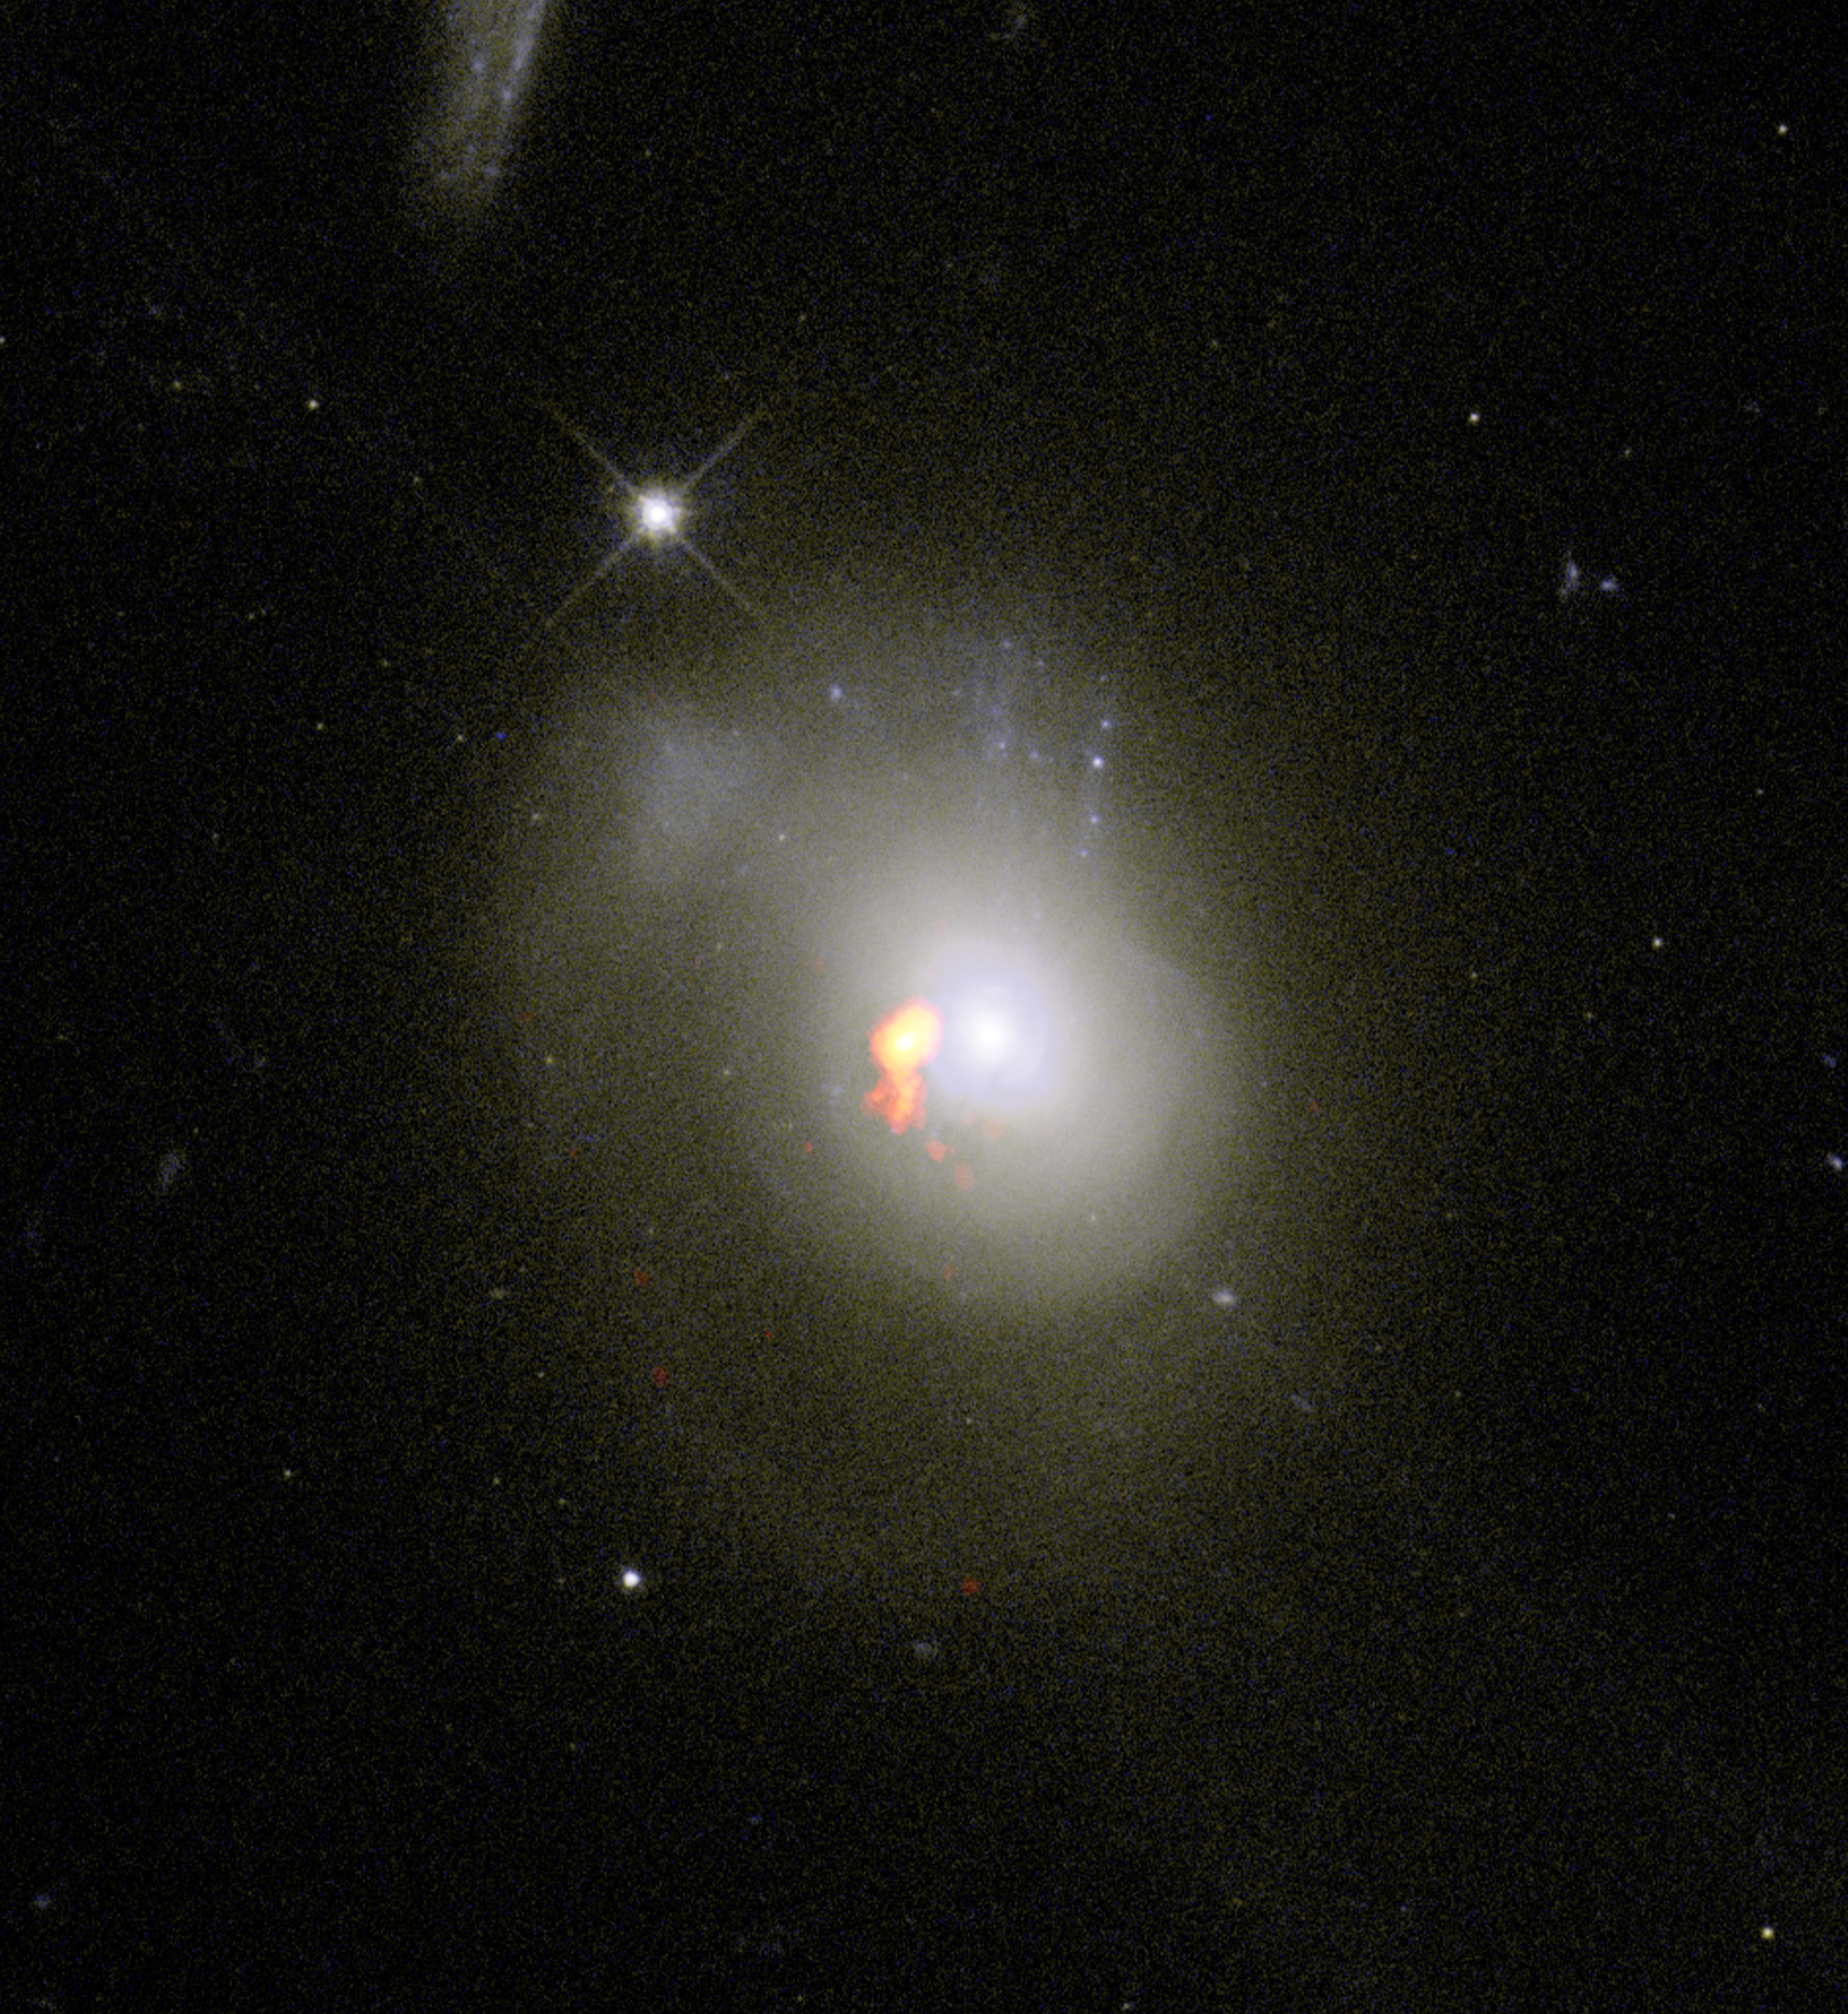

Post-starburst galaxy 0379 a unique find

Scientists studying post-starburst galaxies, or PSBs, found that they don't behave as expected. PSBs were previously believed to scatter their gas as they become dormant. New observations have revealed that these galaxies actually hang onto this gas and compact it near to their centers. PSB 0379.579.51789 is the one exception in the study. Here, radio data of the galaxy overlaid on optical images from the Hubble Space Telescope reveal that while the galaxy did hold onto its star-forming fuel, the collection of gas is located off-center.

Credit: ALMA (ESO/NAOJ/NRAO) / S. Dagnello (NRAO/AUI/NSF)